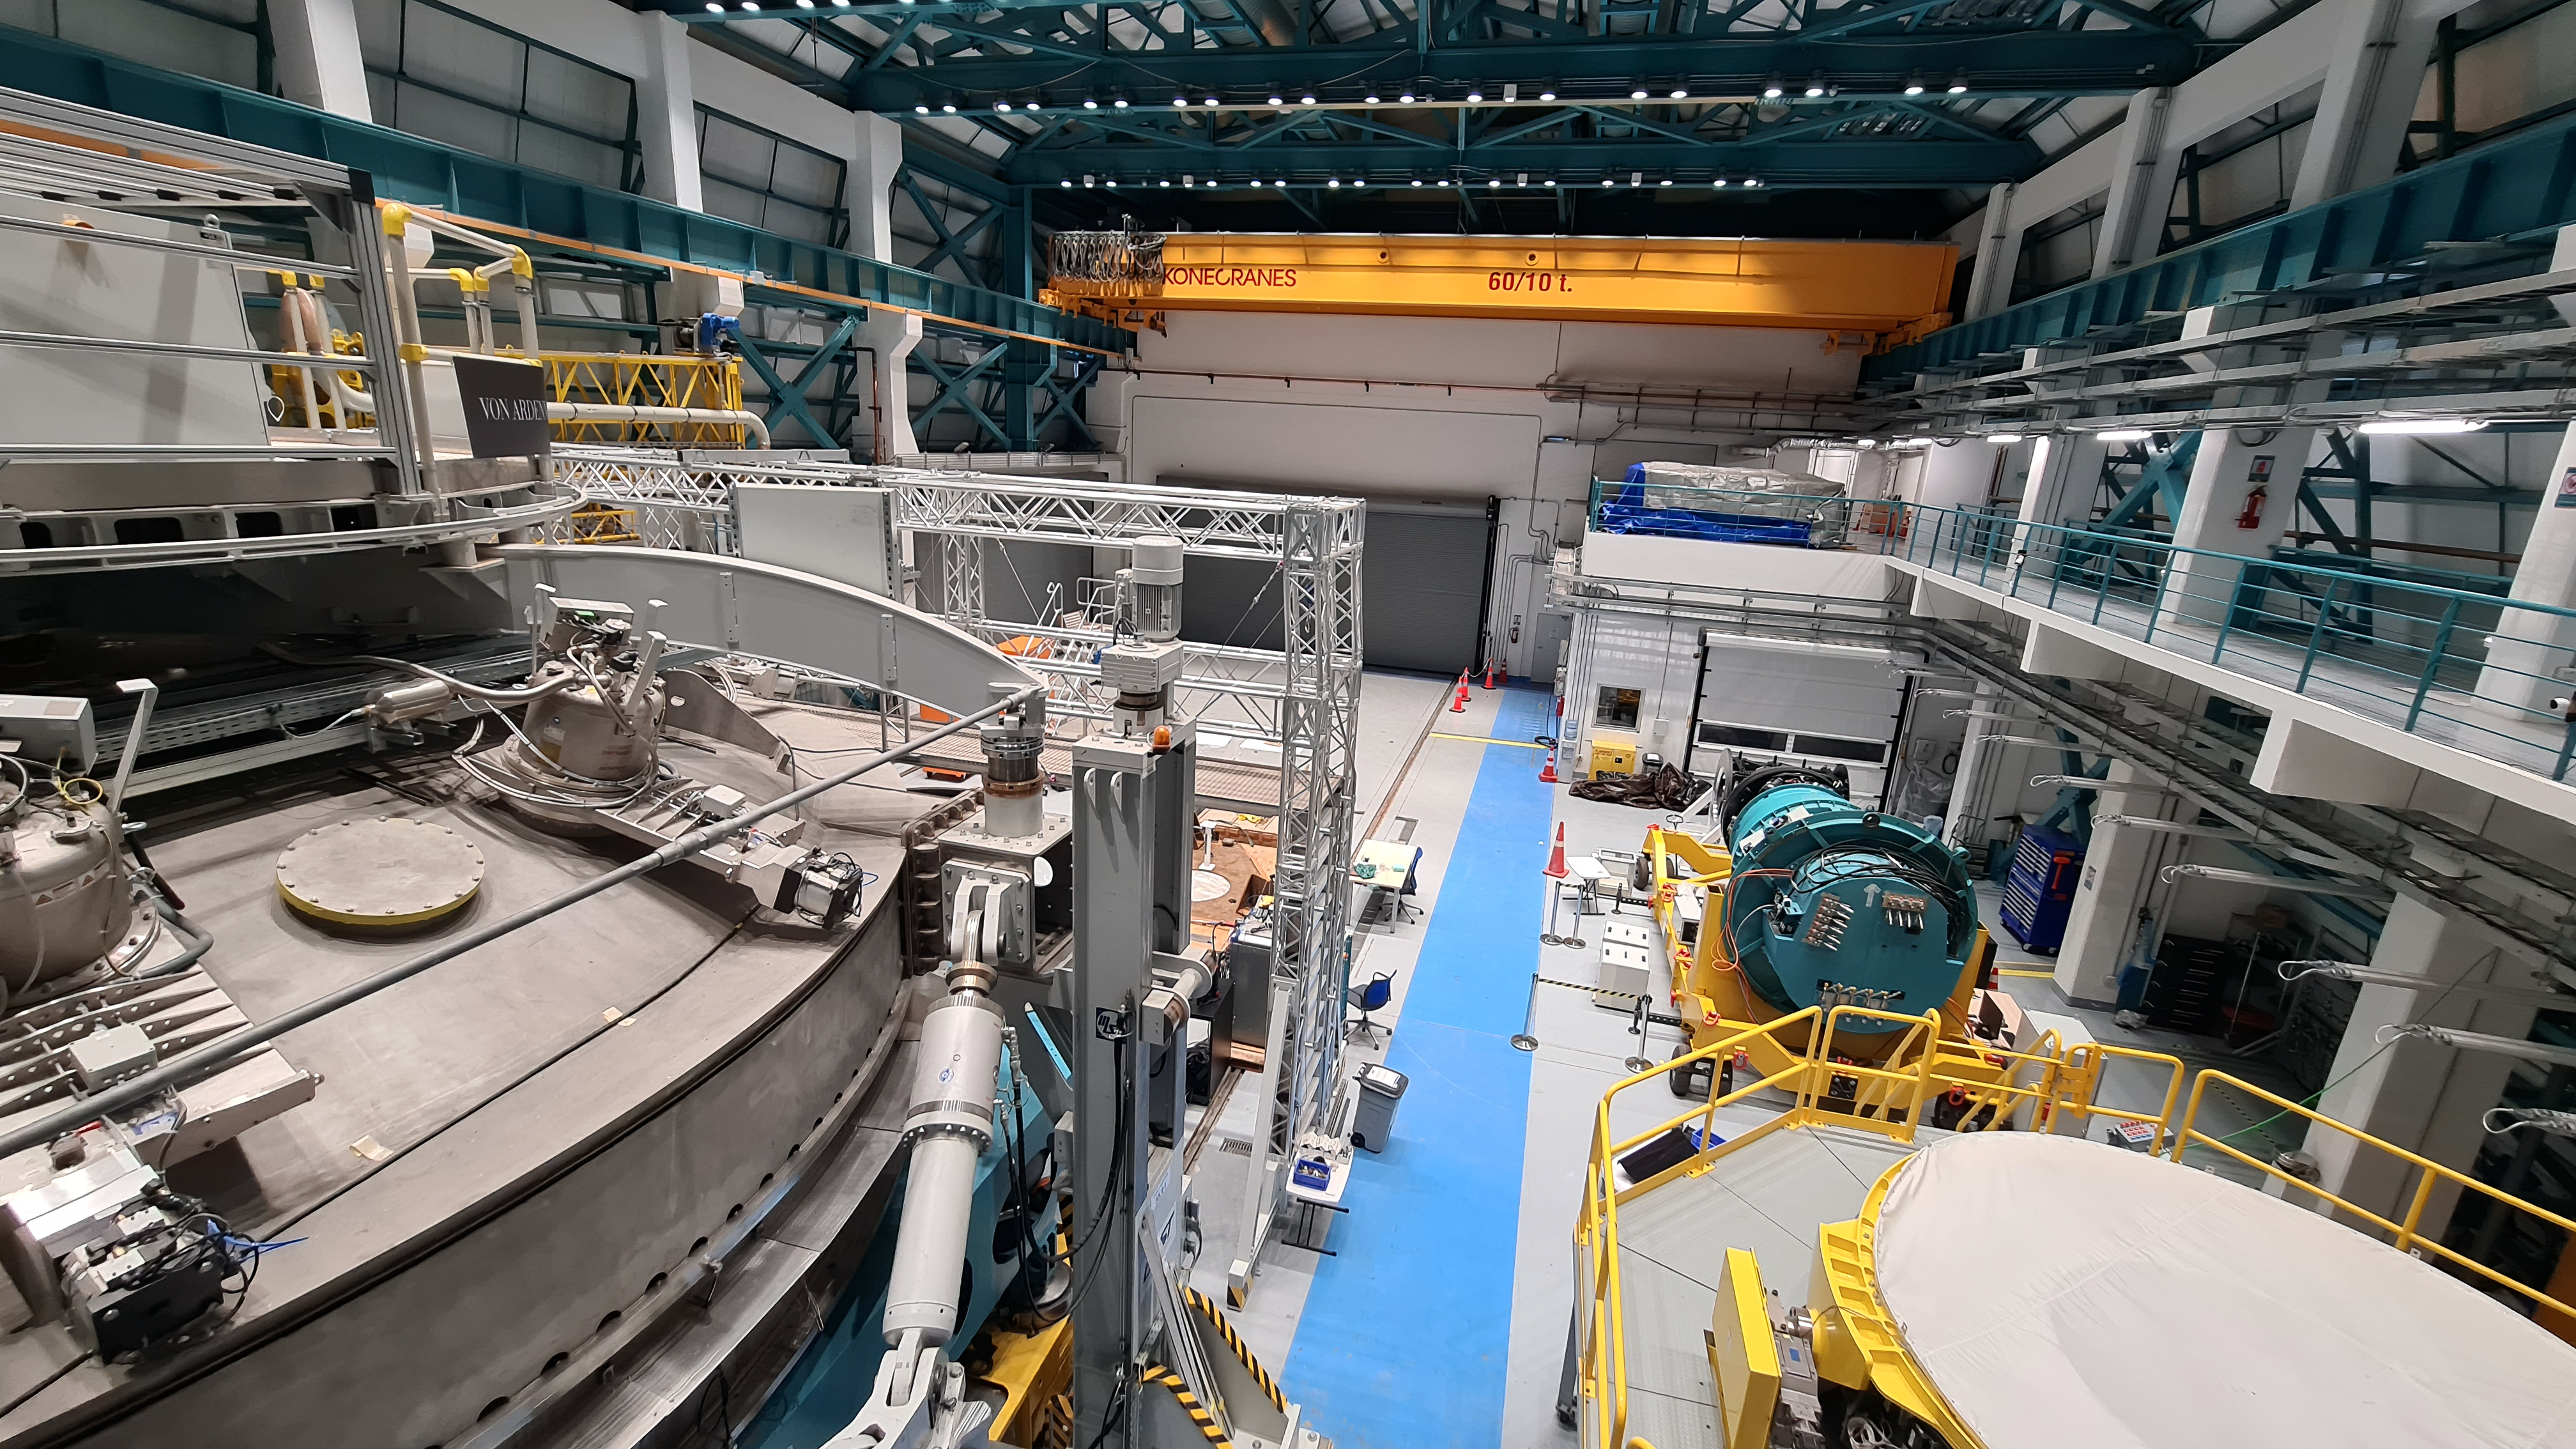

Vera C. Rubin Observatory 22 June 2020

An inspection of the summit 22 June 2020.

Credit: Rubin Observatory/NSF/AURA